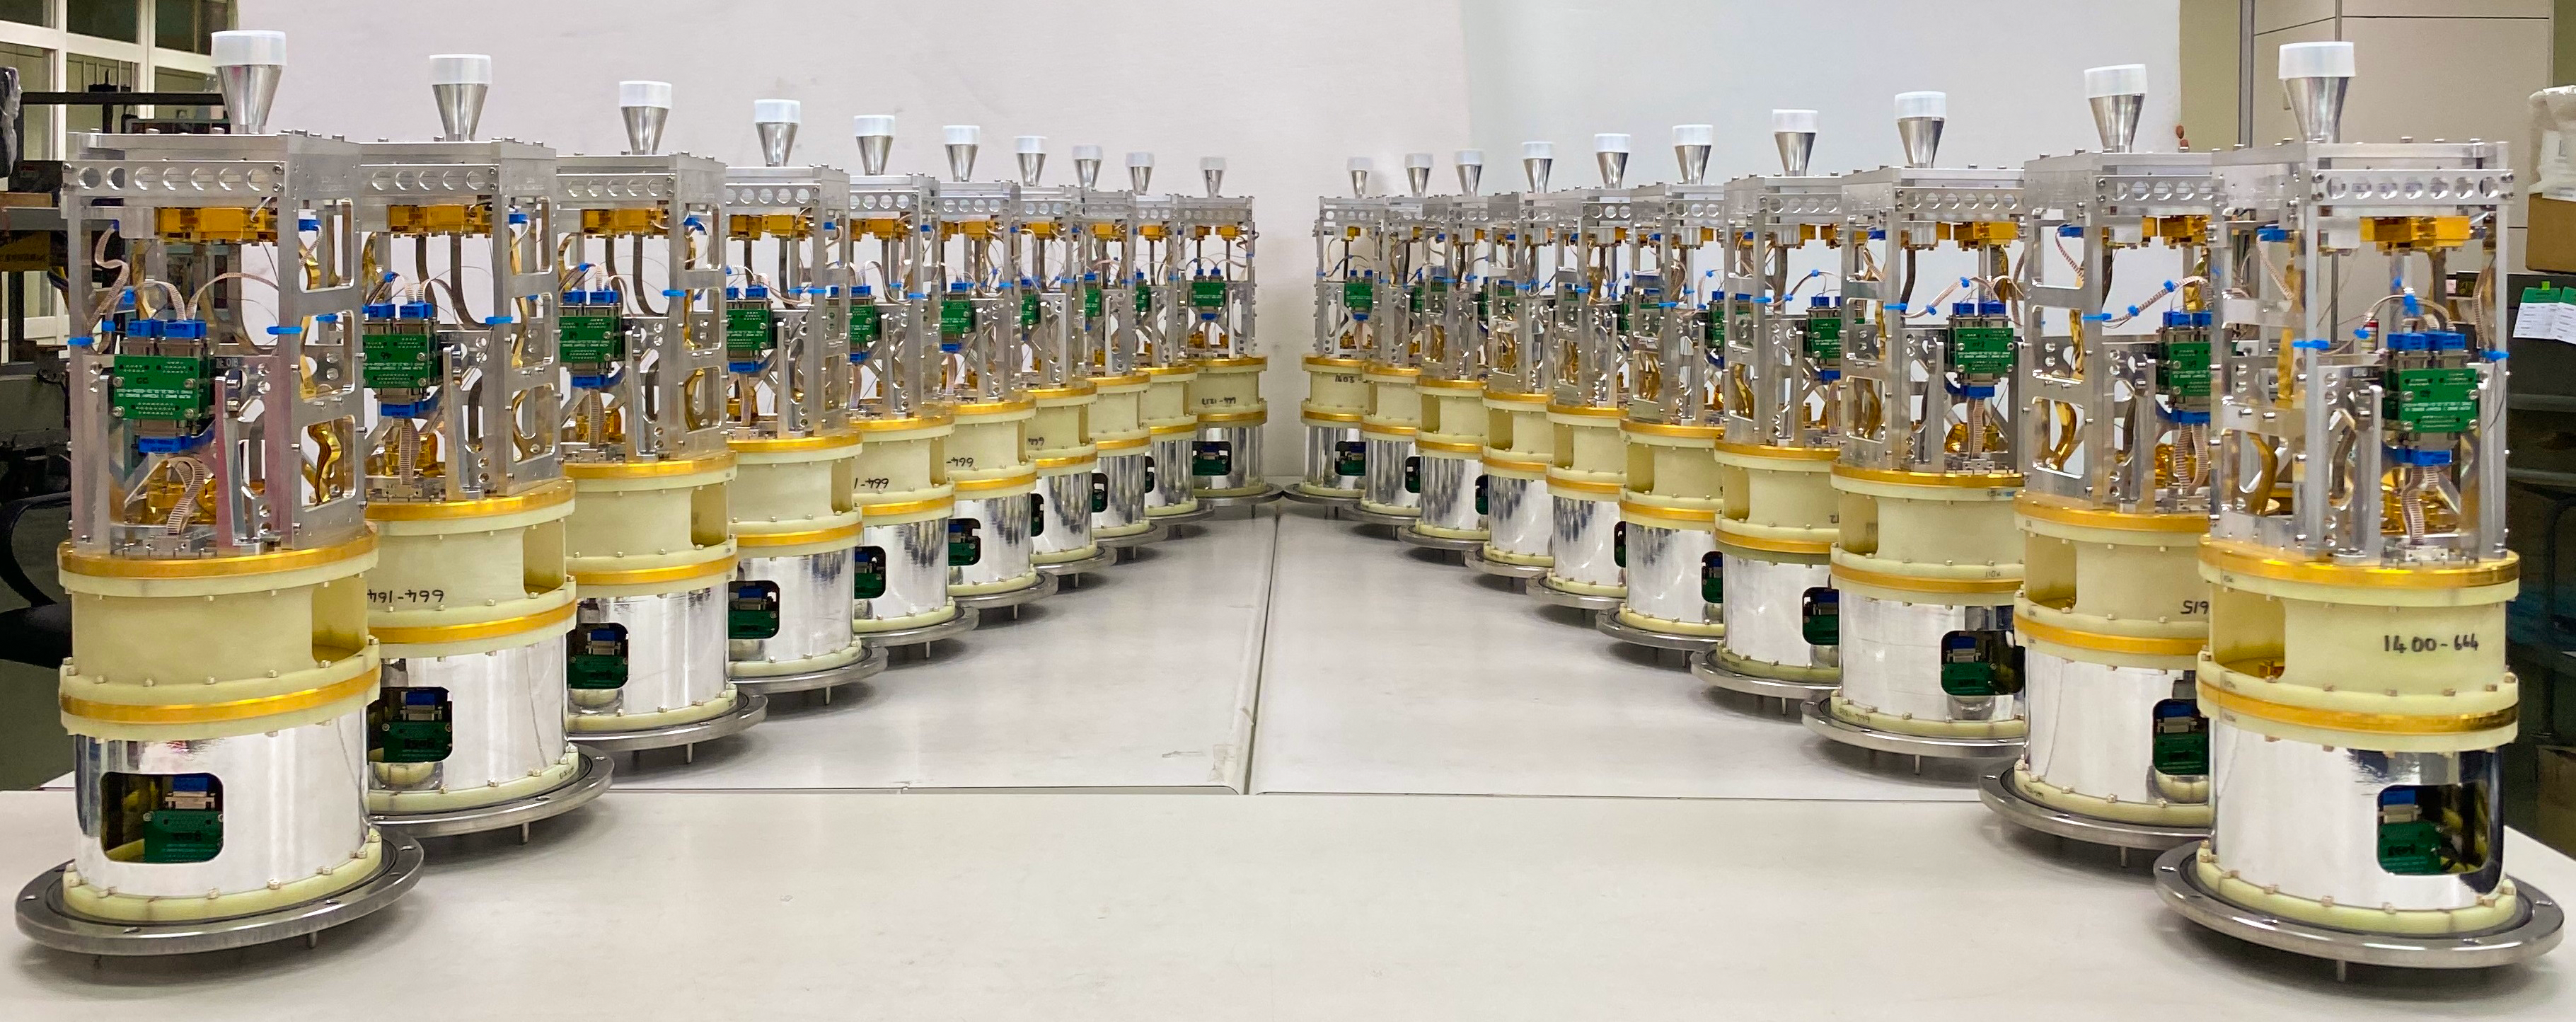

Cold cartridges of ALMA band 1 receivers

In this image, twenty of the cold cartridges of the band 1 receivers are lined up at the Front-end Testing Lab in Taichung, Taiwan, ready to be taken to Chile and installed on the Atacama Large Millimetre/submillimetre Array (ALMA). The band 1 receivers pick up radio waves between 6 and 8.5 mm in length, the longest wavelength that ALMA is able to measure.

Credit: AISAA